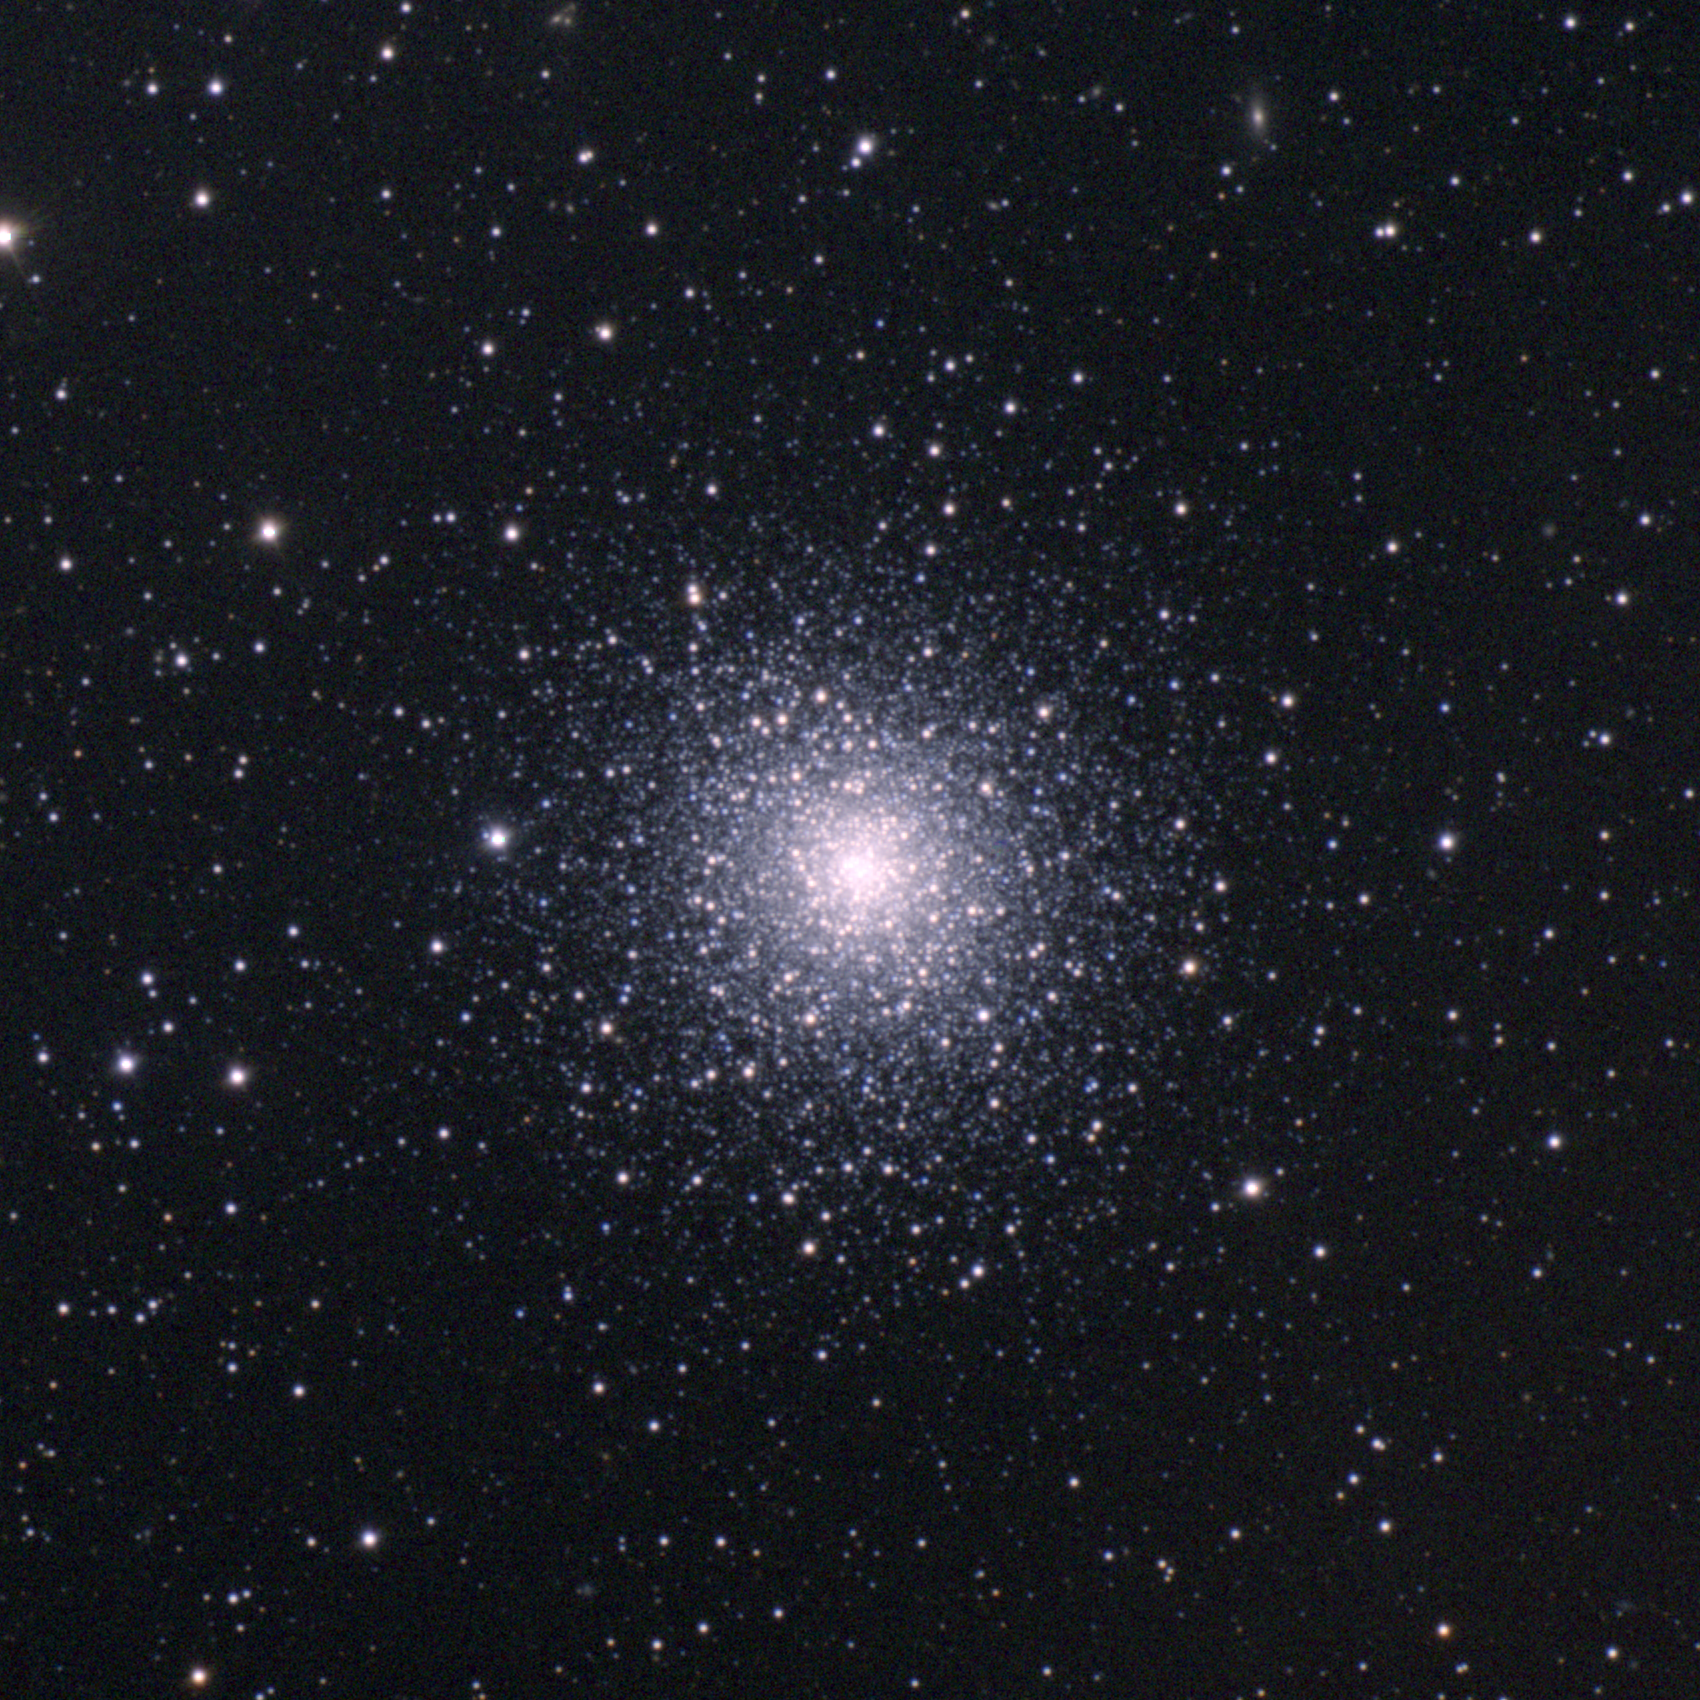

M92, NGC 6341

M92 is a globular cluster in the constellation Hercules, slightly further away and a little younger than its near neighbor M13. M92 is about 28000 light-years away, over 100 light-years across, and approximately 15 billion years old. It's even visible to the naked eye under excellent sky conditions. This approximately true-color picture was created from images taken in June 1996 using BVR colors, at the Burrell Schmidt telescope of Case Western Reserve University's Warner and Swasey Observatory located on Kitt Peak, near Tucson, Arizona, during the Research Experiences for Undergraduates (REU) program operated at the Kitt Peak National Observatory and supported by the National Science Foundation. Image size 28.8 arc minutes.

Credit: Hillary Mathis, REU program/NOIRLab/NSF/AURA